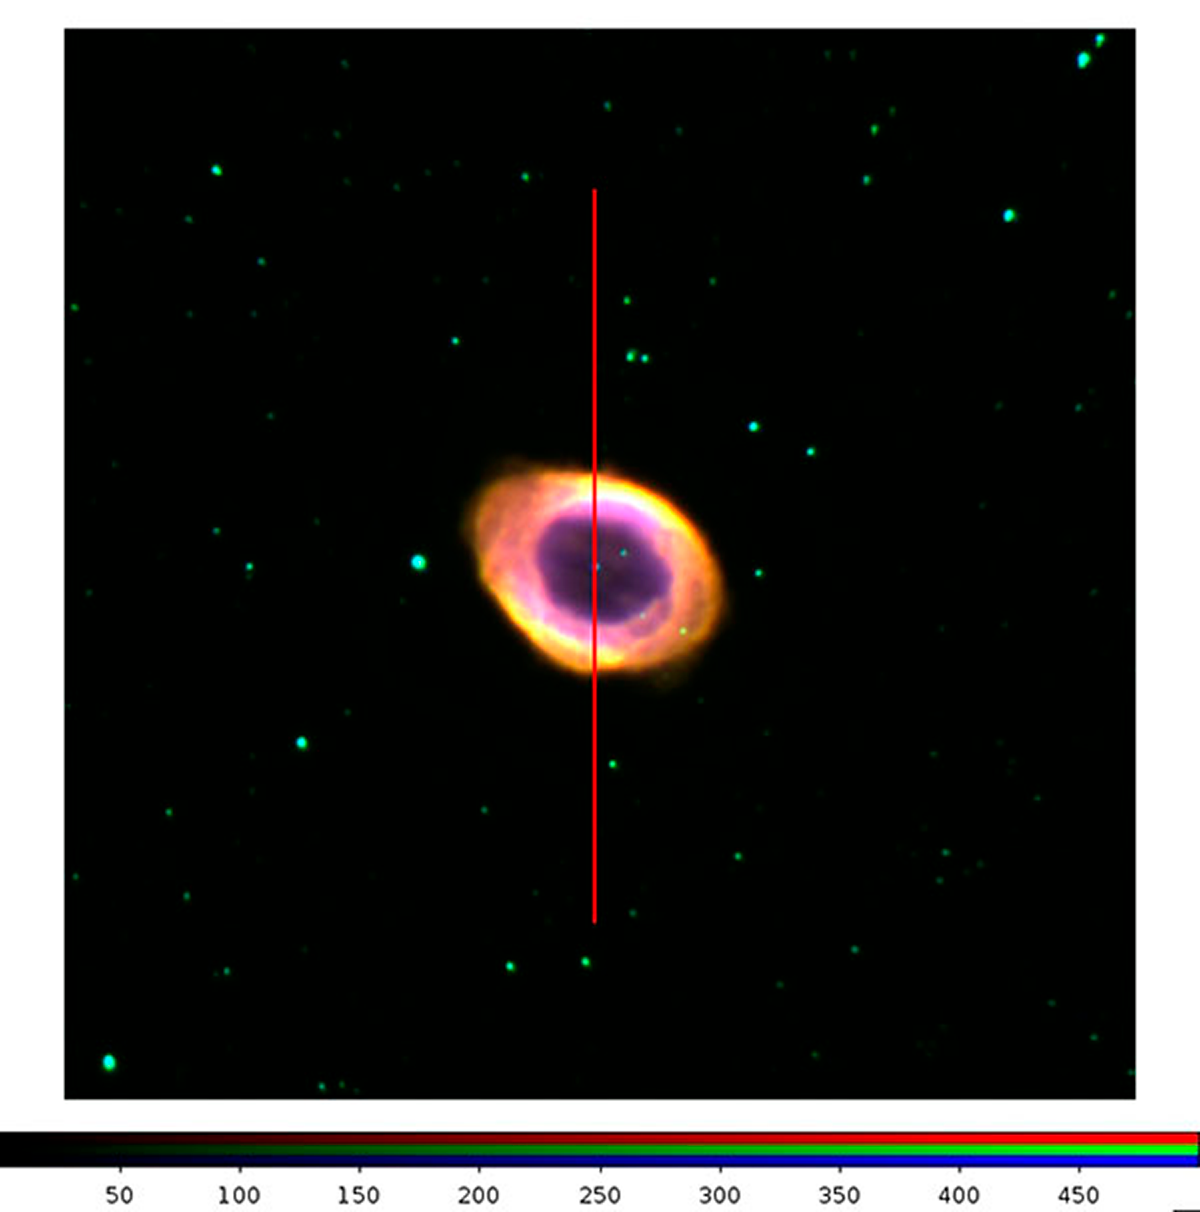

KOSMOS has arrived at the Mayall 4-meter

The Kitt Peak Ohio State Multi-Object Spectrograph (KOSMOS) and the Cerro Tololo Ohio State Multi-Object Spectrograph (COSMOS) are nearly identical spectrographs being developed simultaneously. The position of the long slit of the spectrograph is shown superimposed on the image of the planetary nebula M 57.

Credit: Sean Points, CTIO/NOAO/AURA/NSF